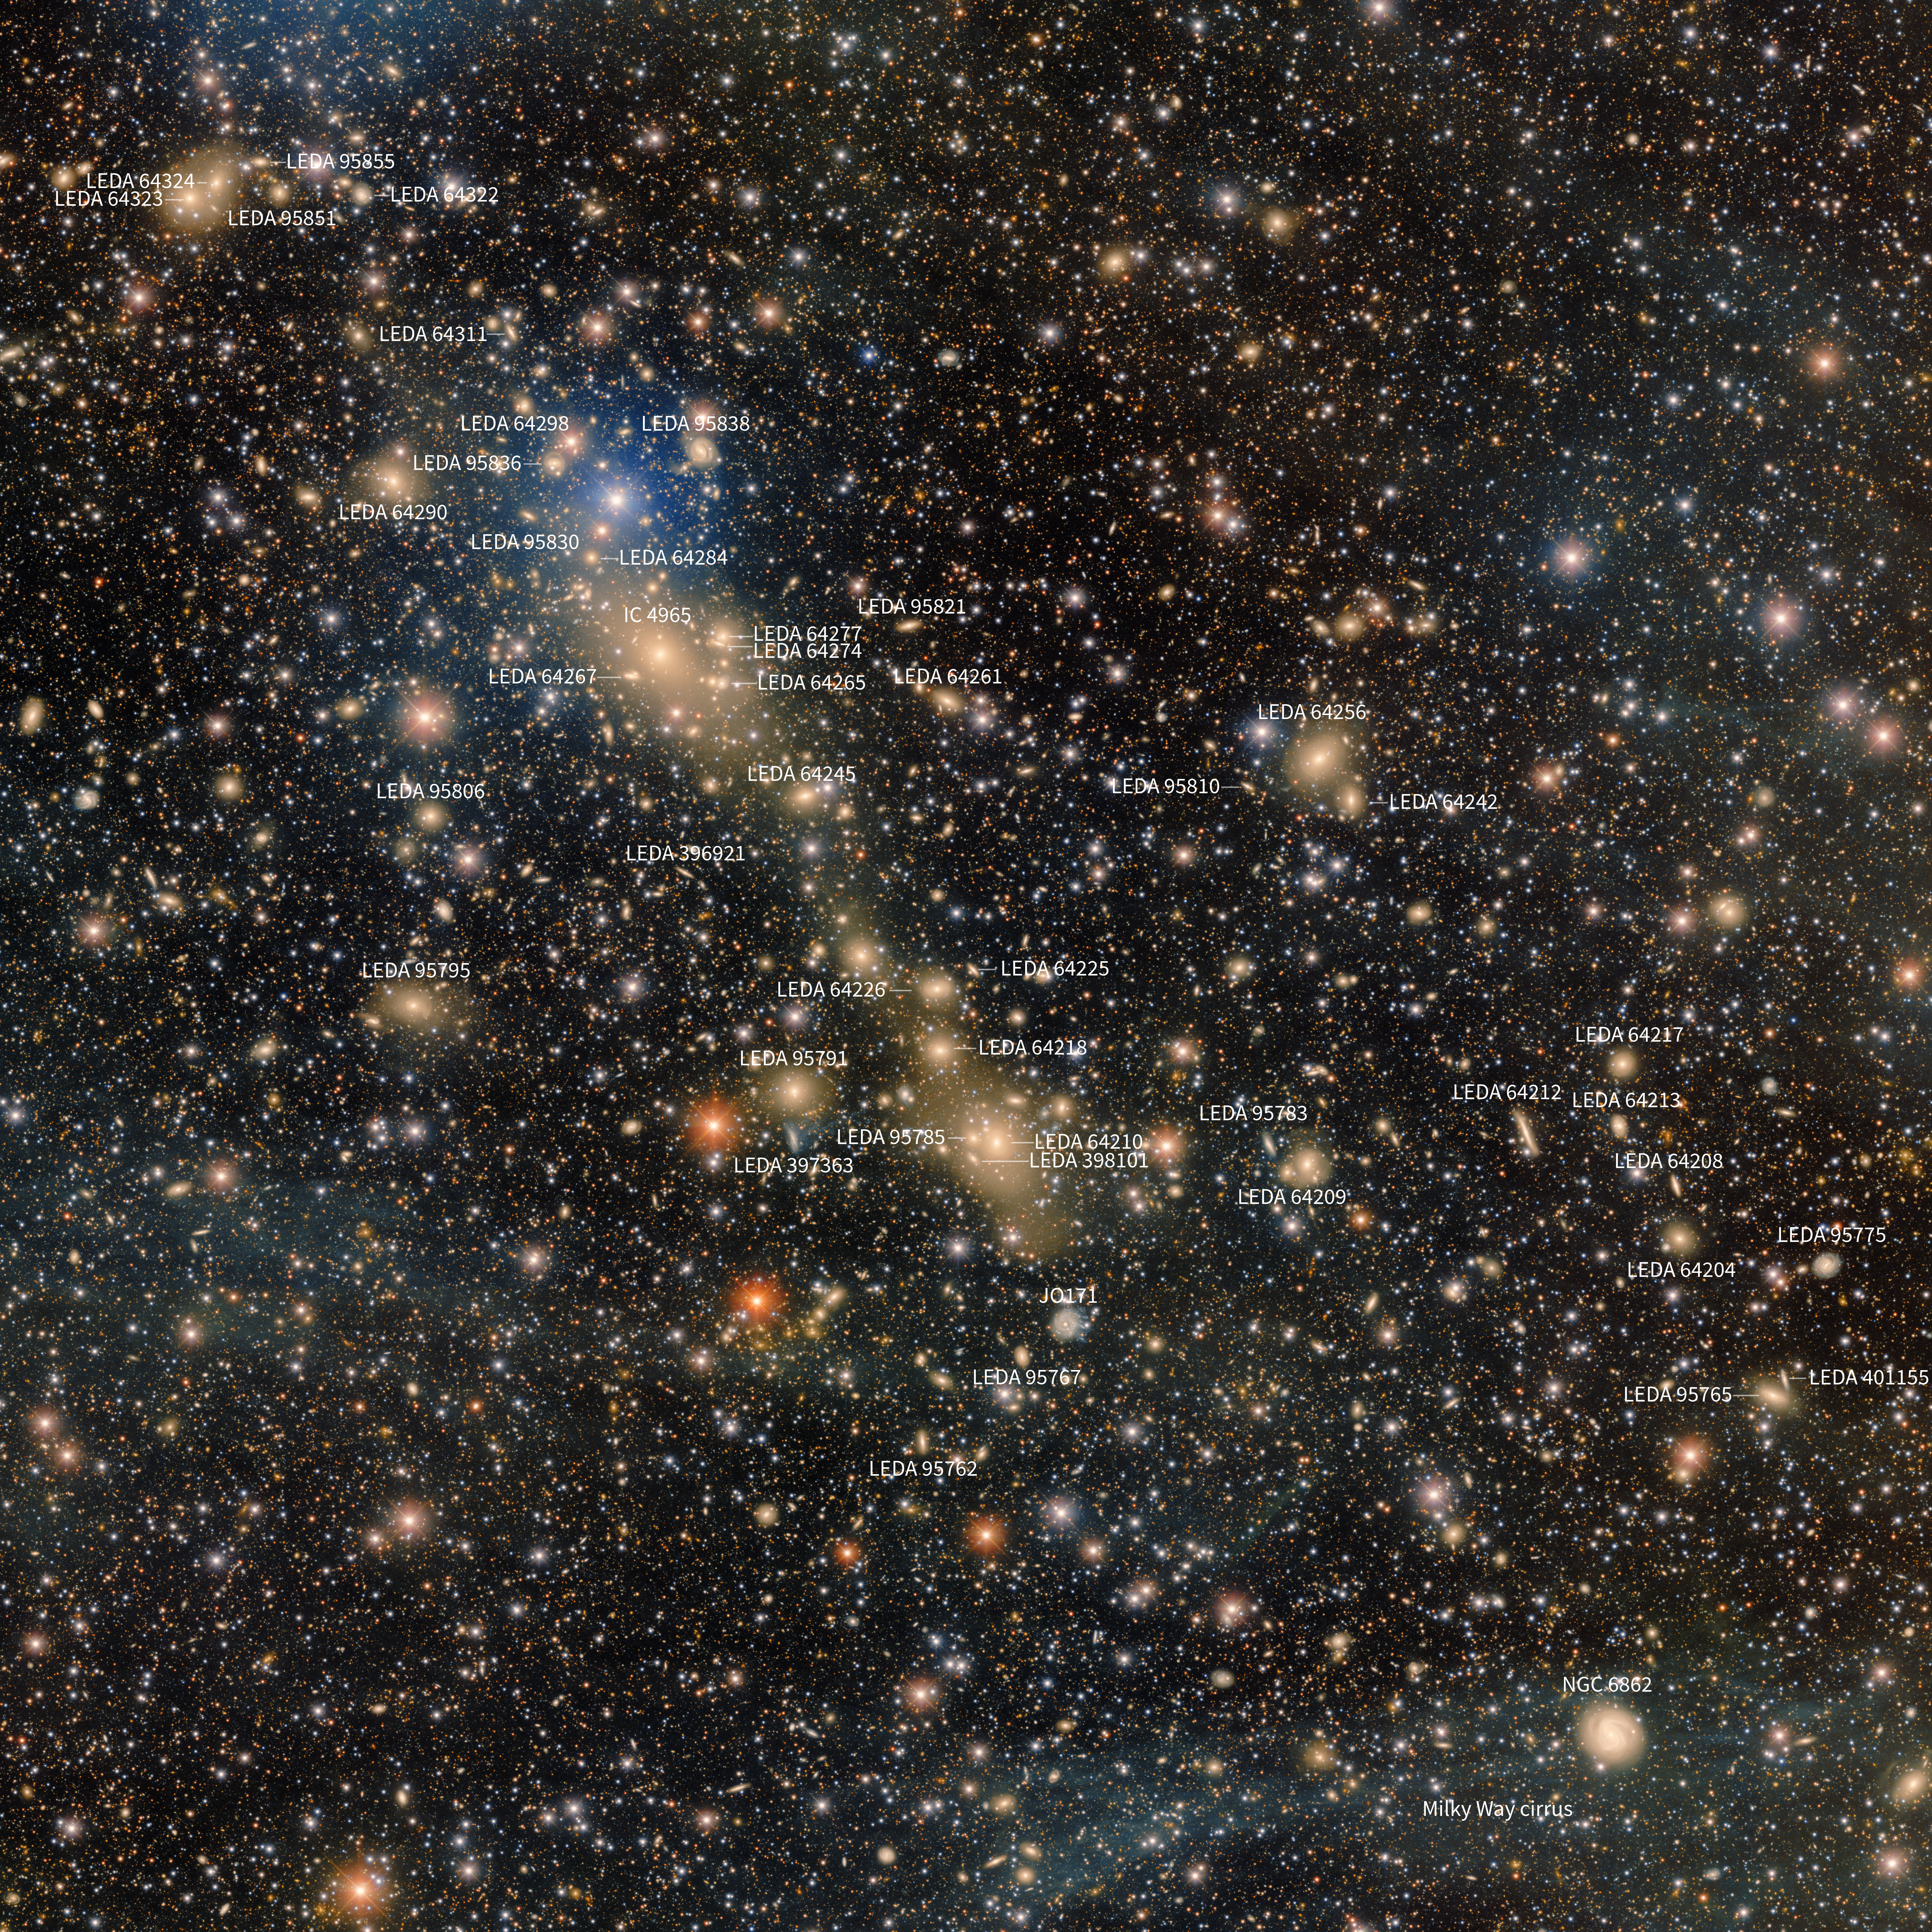

Labeled view of Abell 3667

Abell 3667 — an actively merging galaxy cluster — is featured in this image assembled from over 28 hours of observations with the 570-megapixel Department of Energy-fabricated Dark Energy Camera, mounted on the U.S. National Science Foundation Víctor M. Blanco 4-meter Telescope at Cerro Tololo Inter-American Observatory, a Program of NSF NOIRLab.

Credit: CTIO/NOIRLab/NSF/AURA Acknowledgment: PI: Anthony Englert (Brown University)Image Processing: T.A. Rector (University of Alaska Anchorage/NSF NOIRLab), M. Zamani & D. de Martin (NSF NOIRLab)